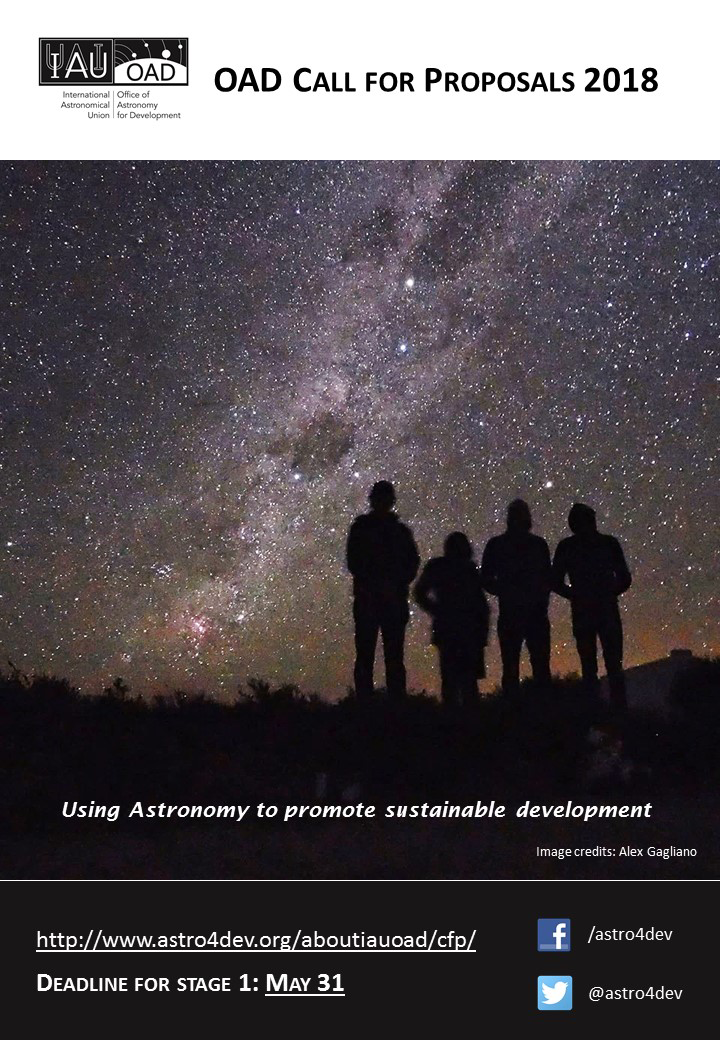

IAU OAD 2018 Call for Proposals

Poster for the IAU OAD 2018 Call for Proposals.

Credit: IAU/OAD